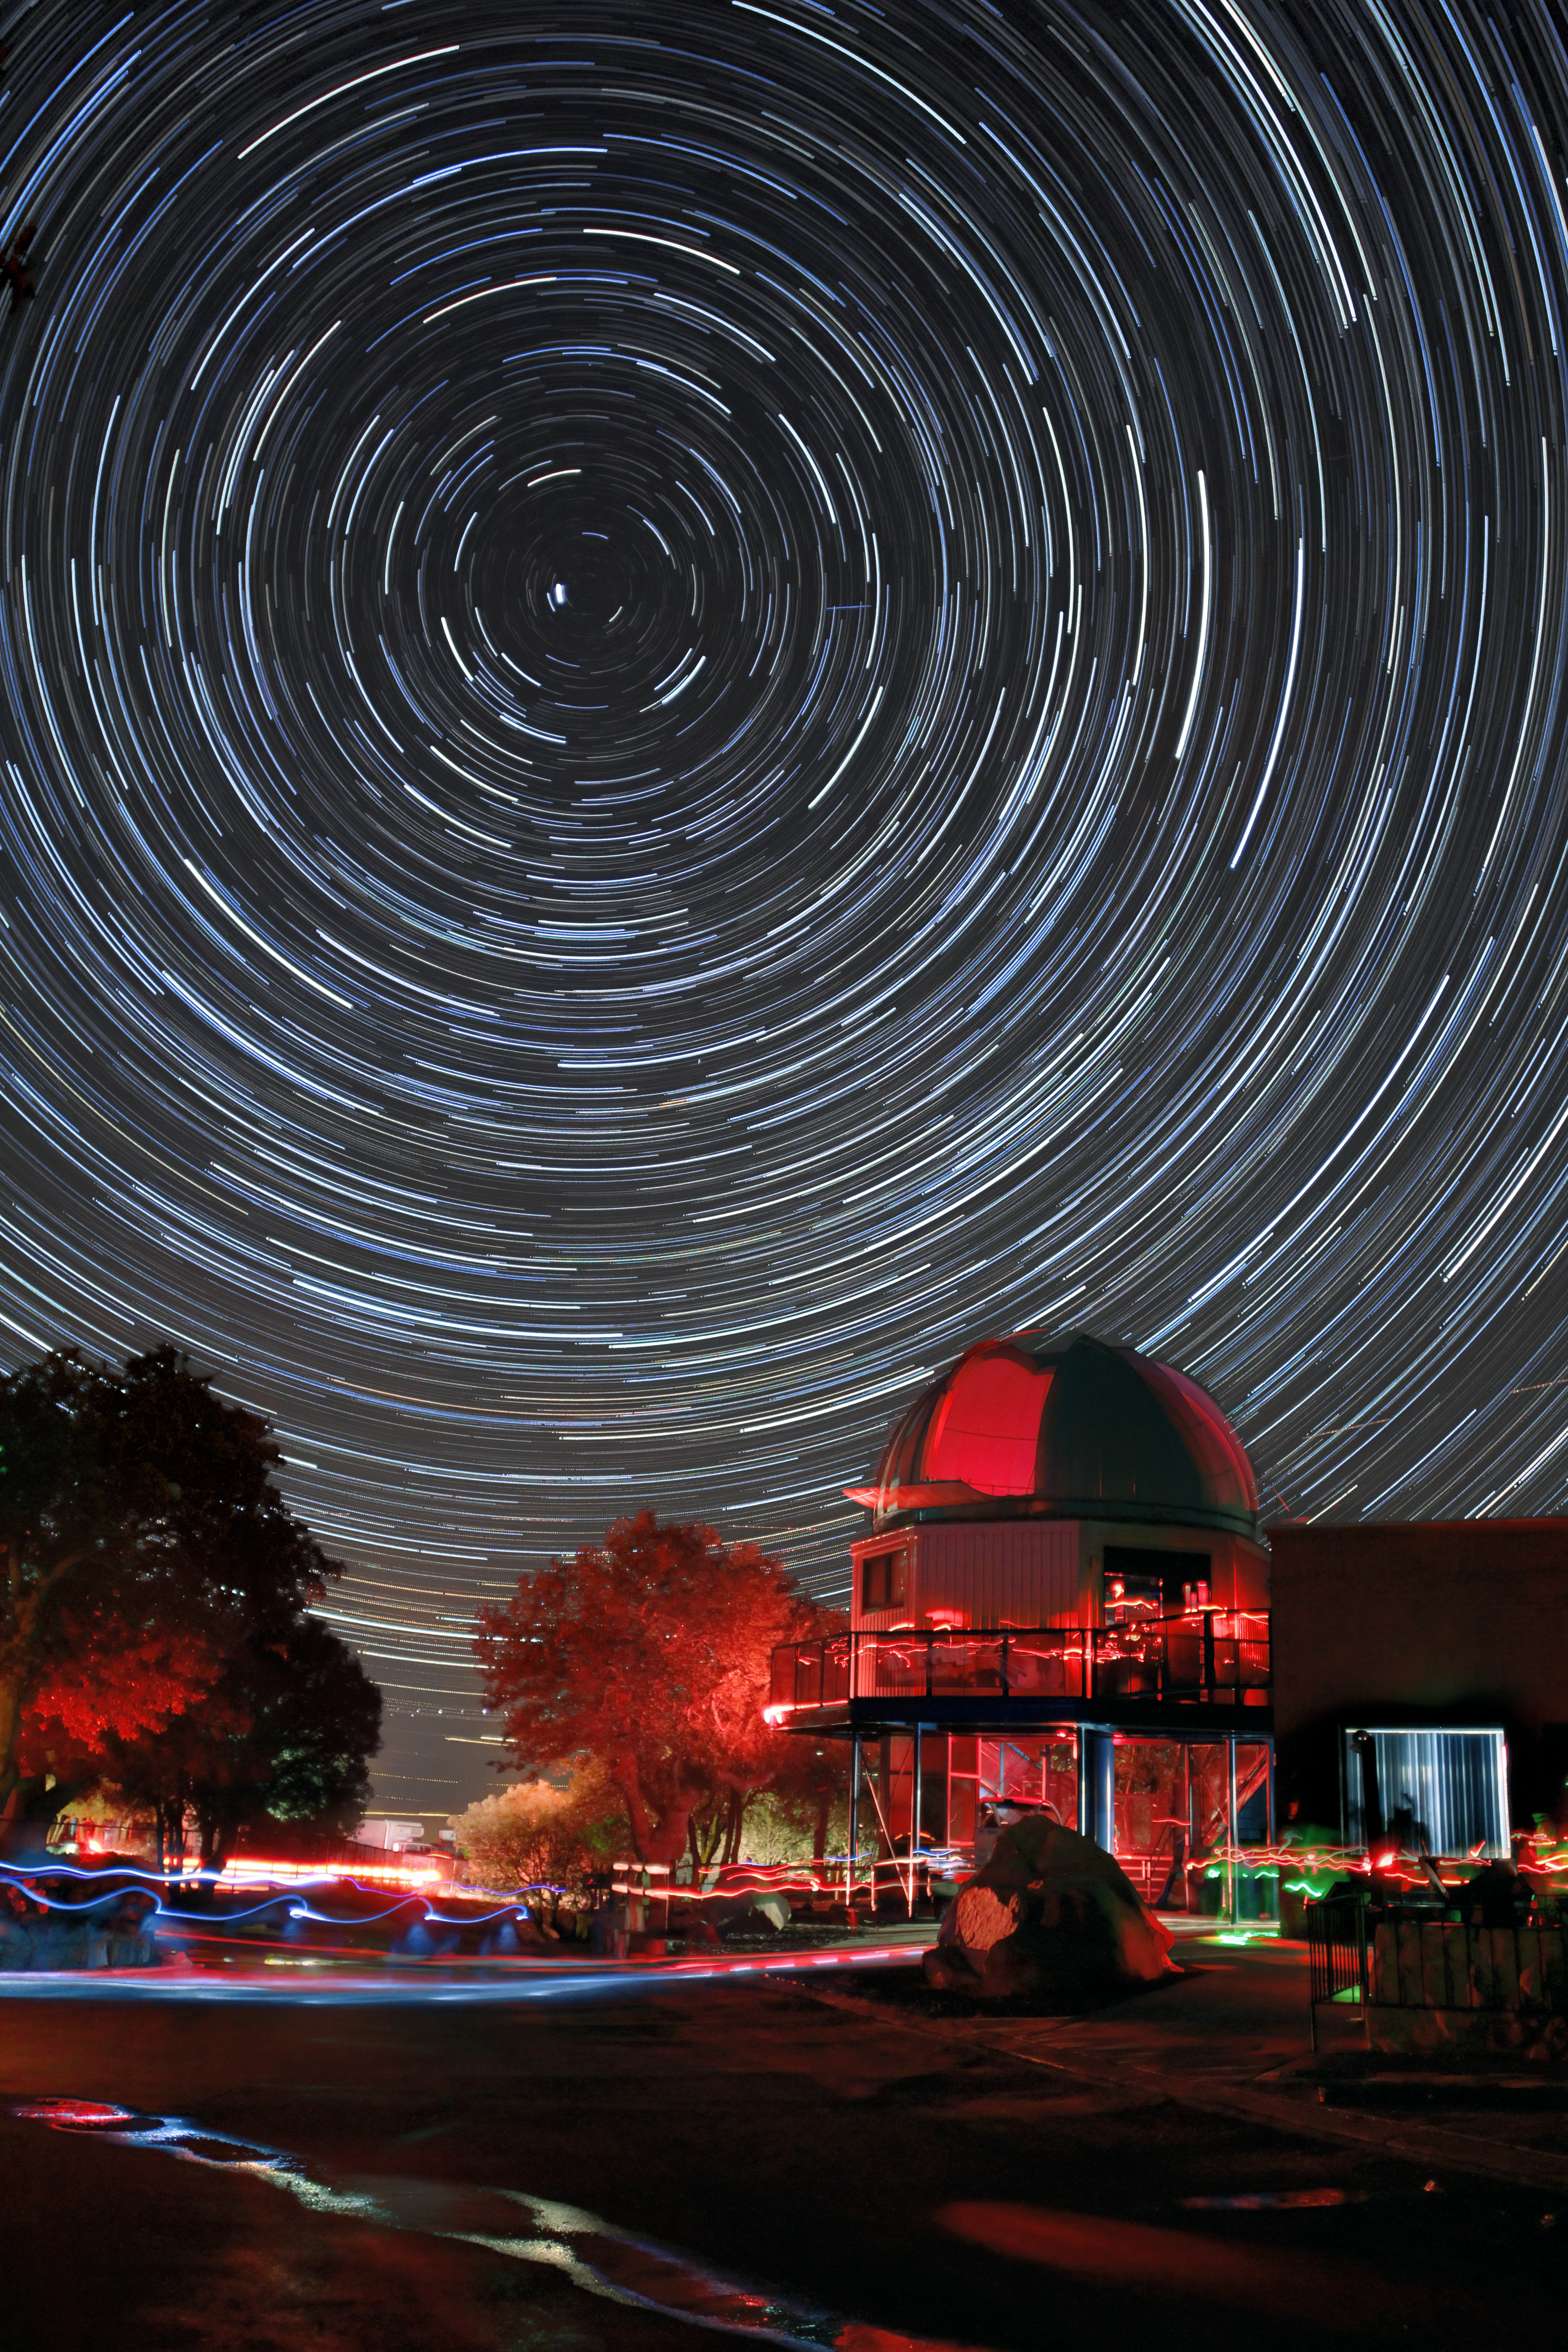

Star trails over the Kitt Peak Visitor Center

Star trails over the Kitt Peak Visitor Center during the Nightly Observing Program. Kitt Peak National Observatory.

Credit: NOIRLab/NSF/AURA/P. Marenfeld